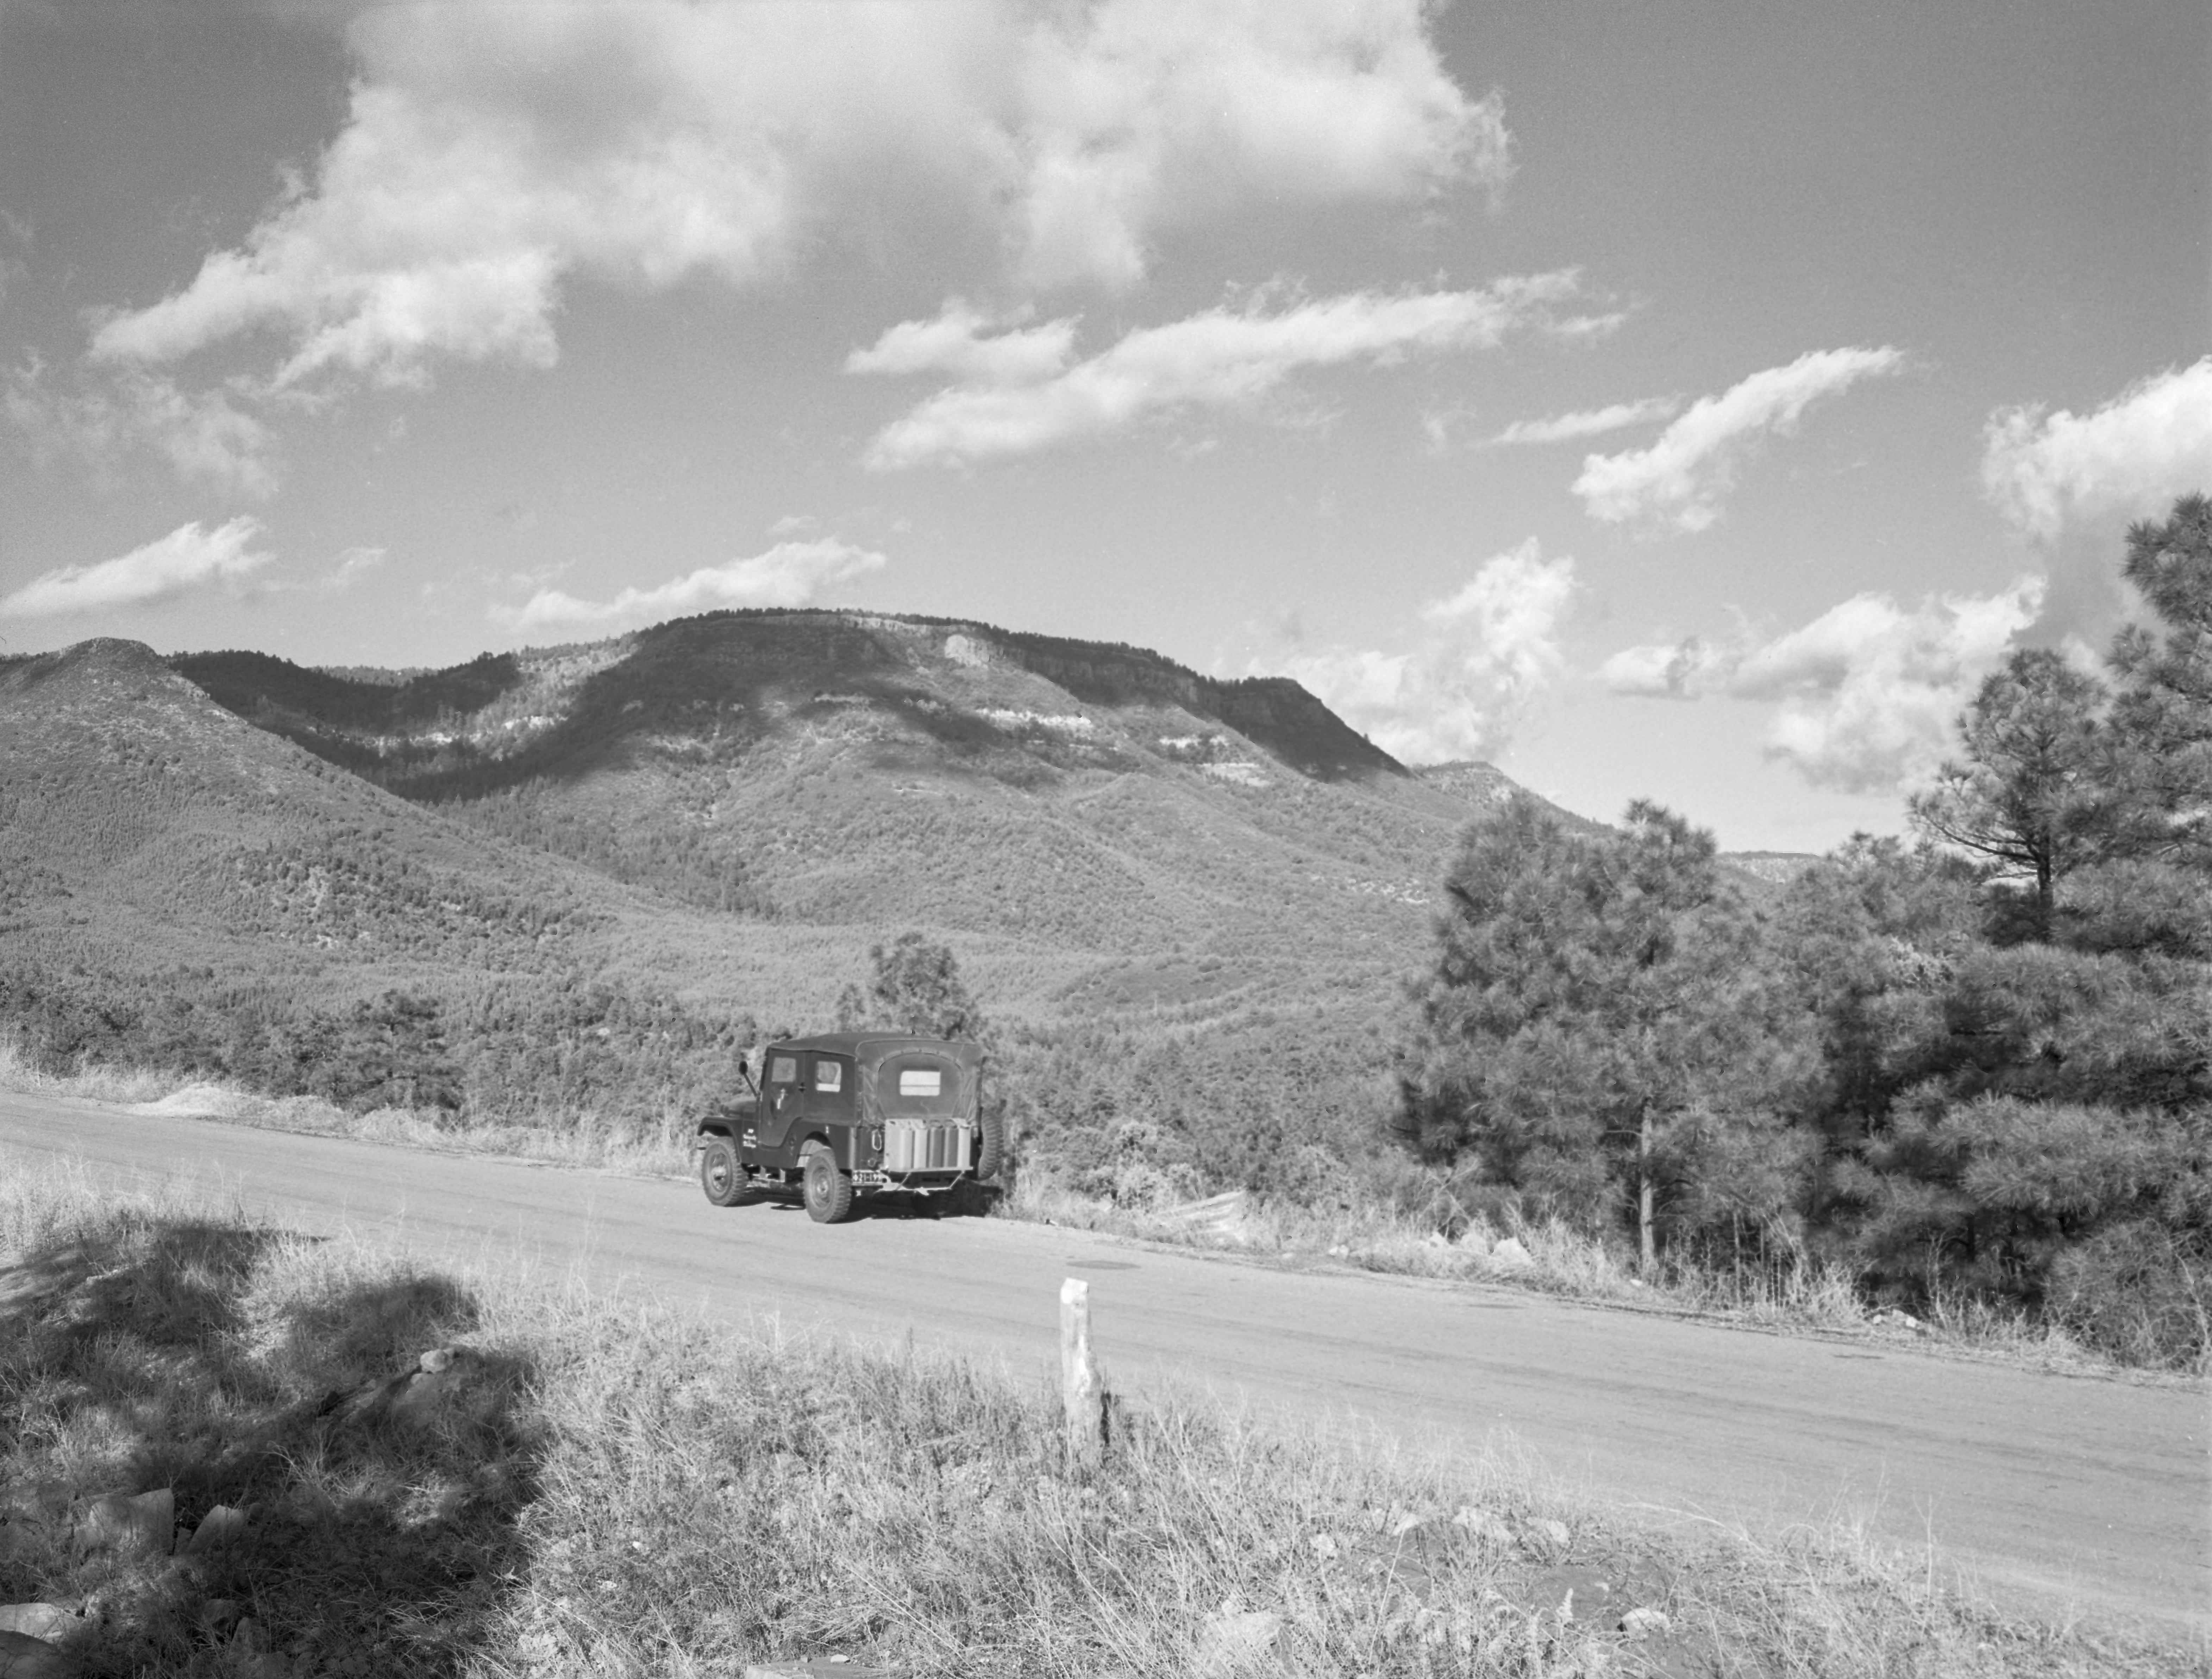

KPNO Site Survey, 1958

This image is stored at NOIRLab Headquarters in Tucson, Arizona. For the original negative of this image, see KPNO Negatives envelope 1-10. It was captured around 1958.

This image is from the site surveys done to find the optimal location for a ground-based observatory in the late 1950s. It was captured near Milk Ranch Pt/S.

This image is part of NSF NOIRLab’s historical archives.

Credit: KPNO/NOIRLab/NSF/AURA